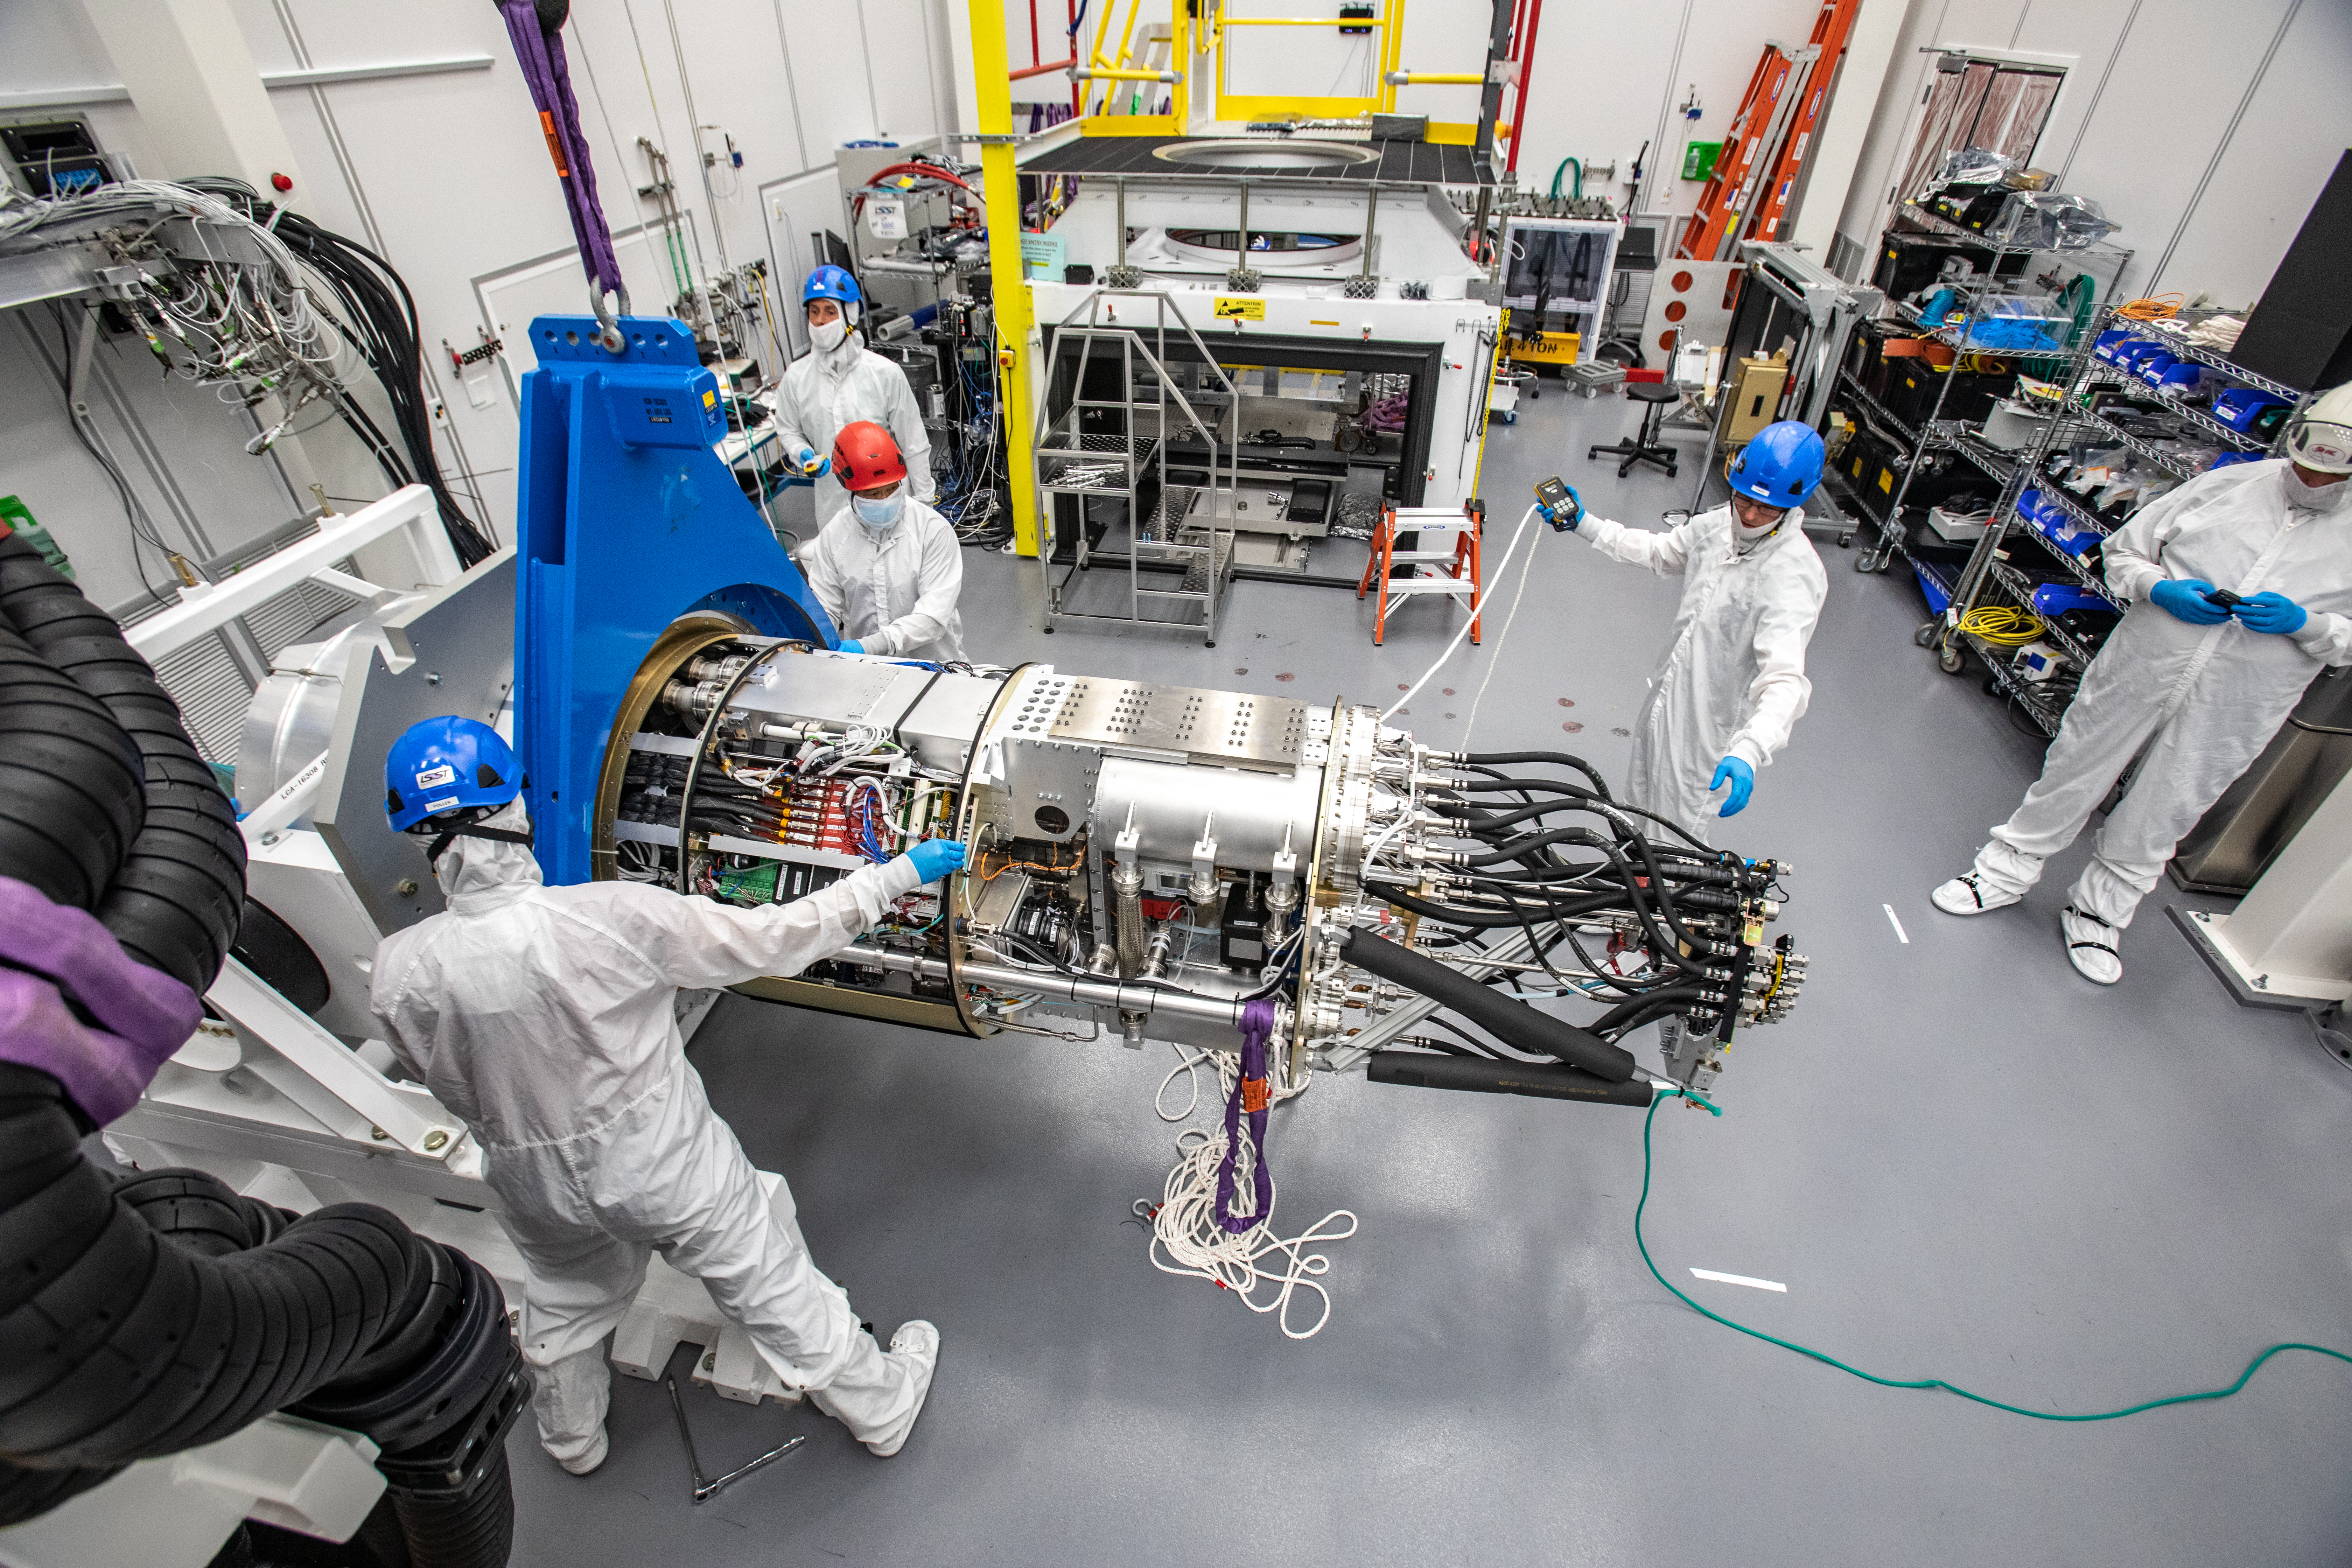

LSST Cryostat to Camera Body Lift

The LSST camera team successfully installed the cryostat to the camera body on April 8.

Credit: Jacqueline Ramseyer Orrell/SLAC National Accelerator Laboratory